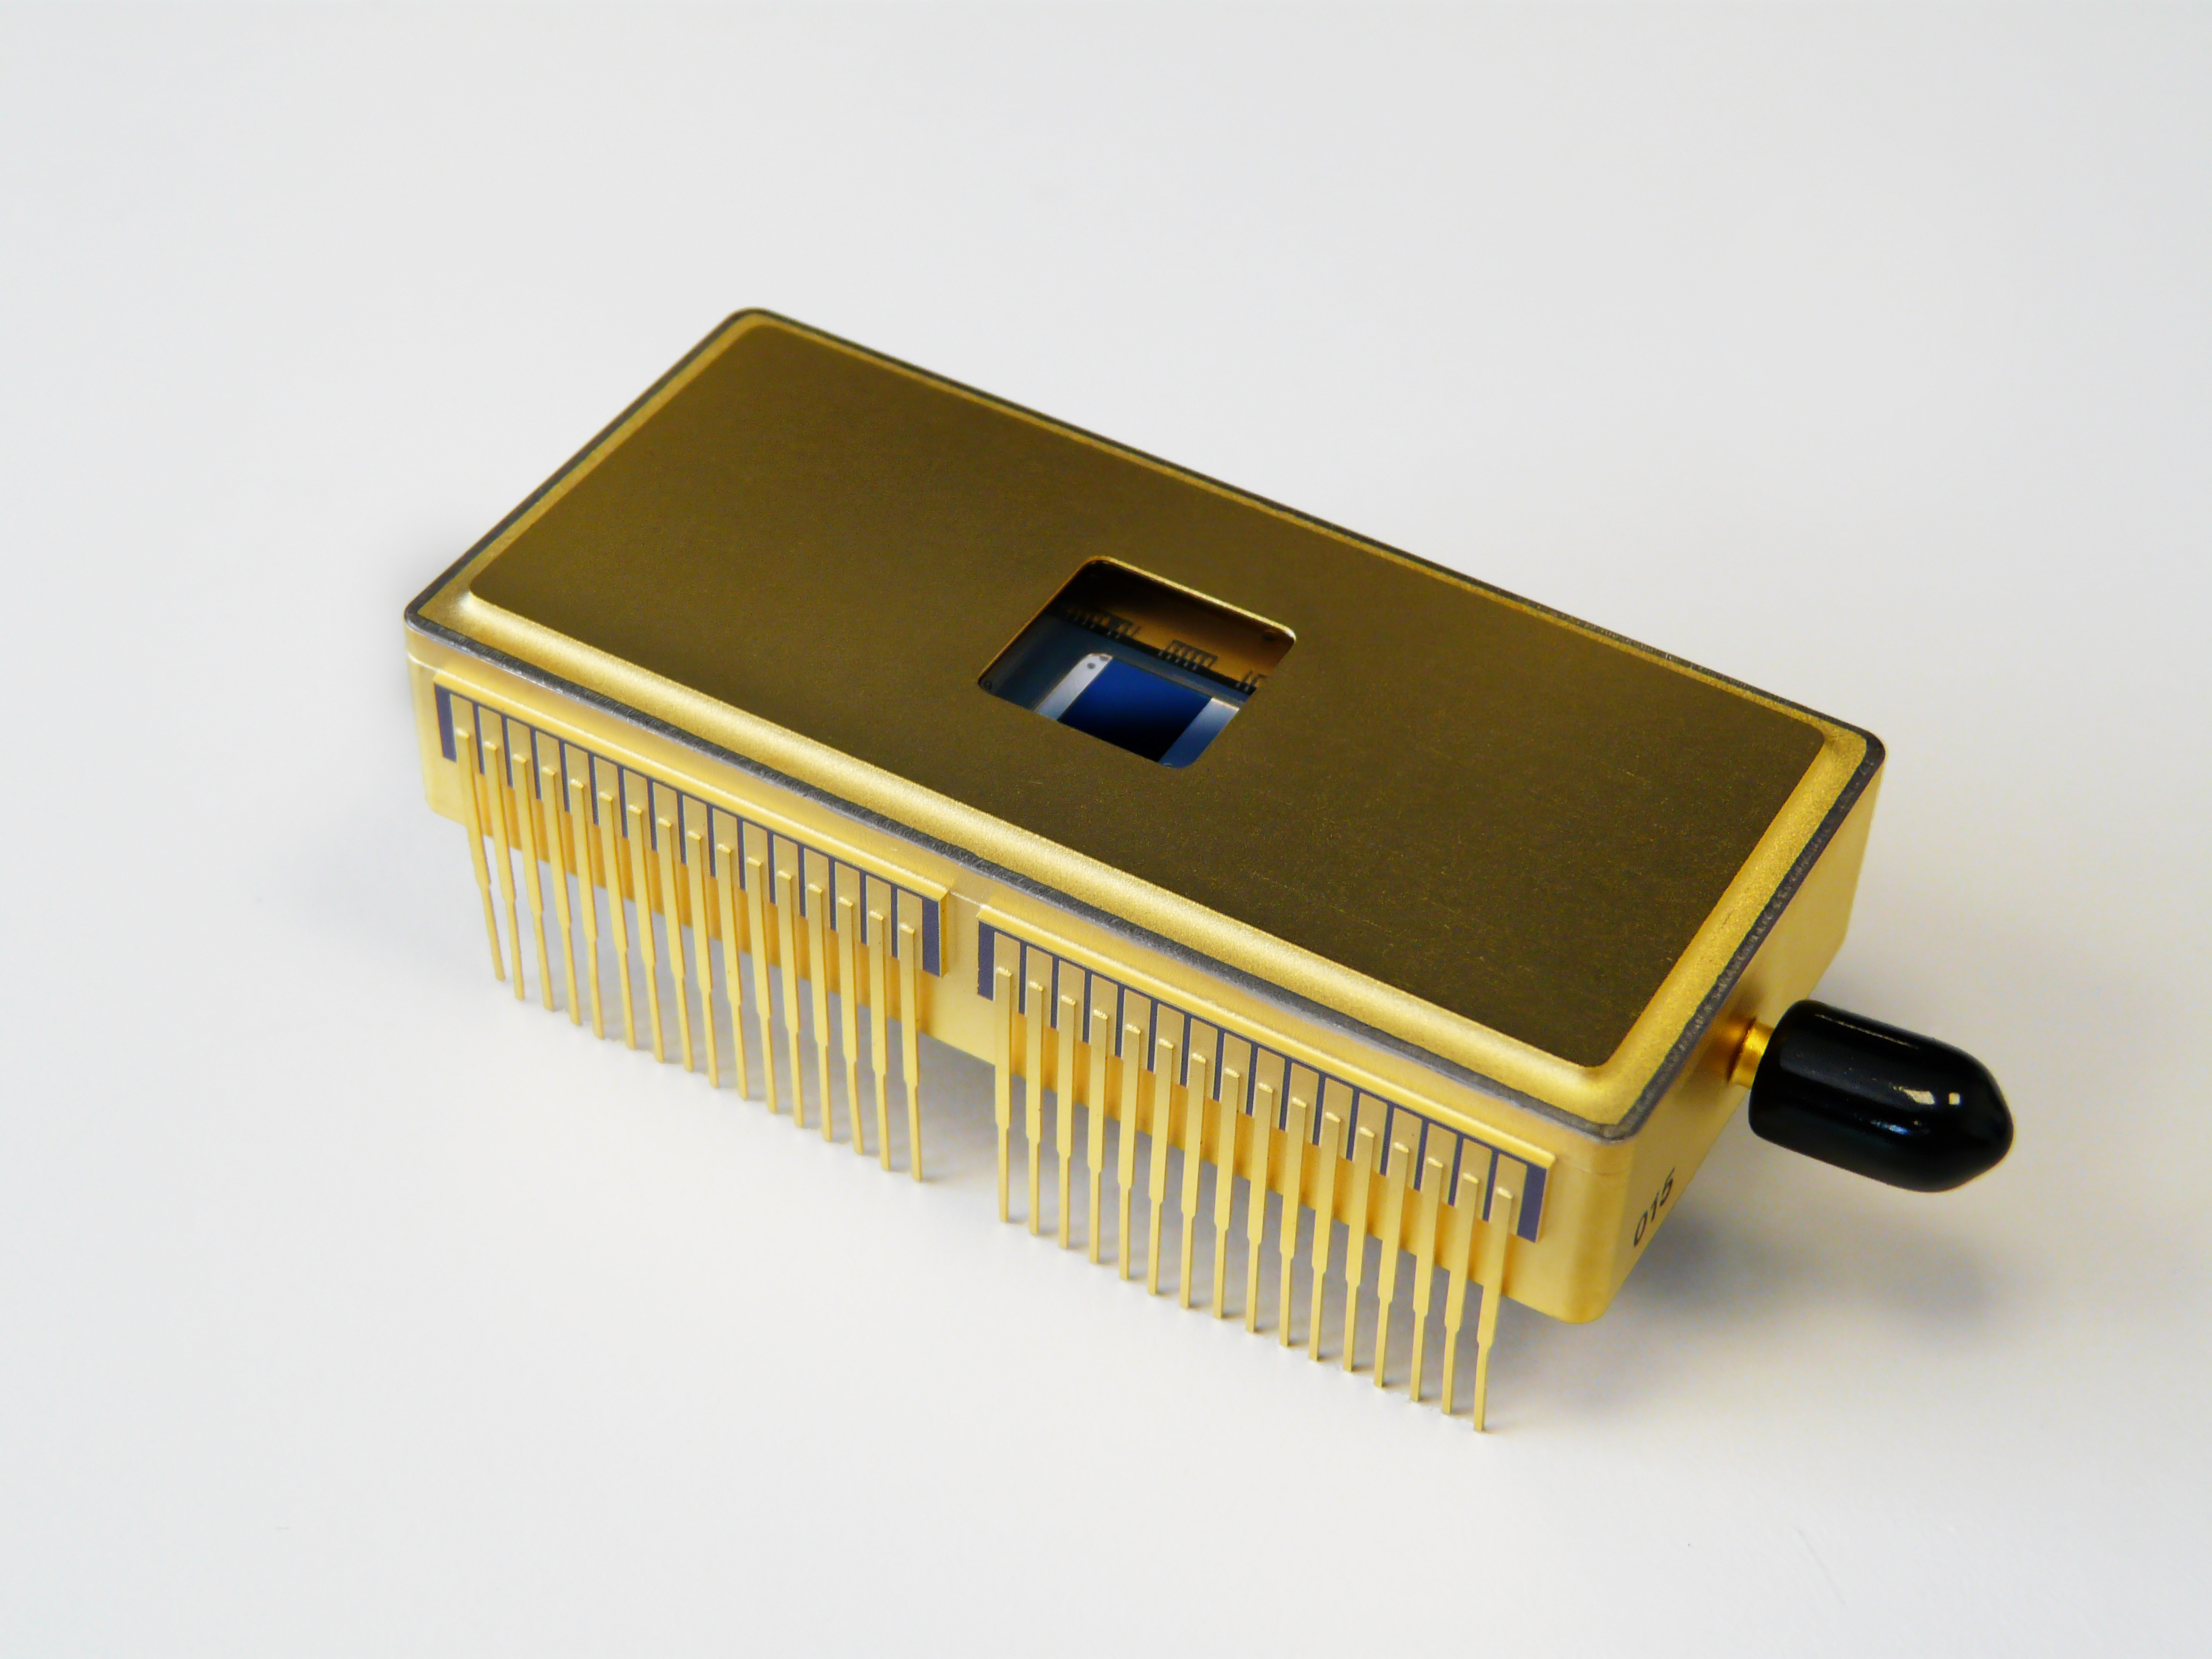

The CCD220 detector

The CCD220 detector at the core of the OCam camera has 240 x 240 pixels and has a readout noise ten times smaller than detectors in current use, making it ideal for the faint light camera systems to be used on the second generation of Very Large Telescope instruments. It was developed by the British manufacturer e2v technologies.

Credit: P. Balard/INSU-CNRS/ESO